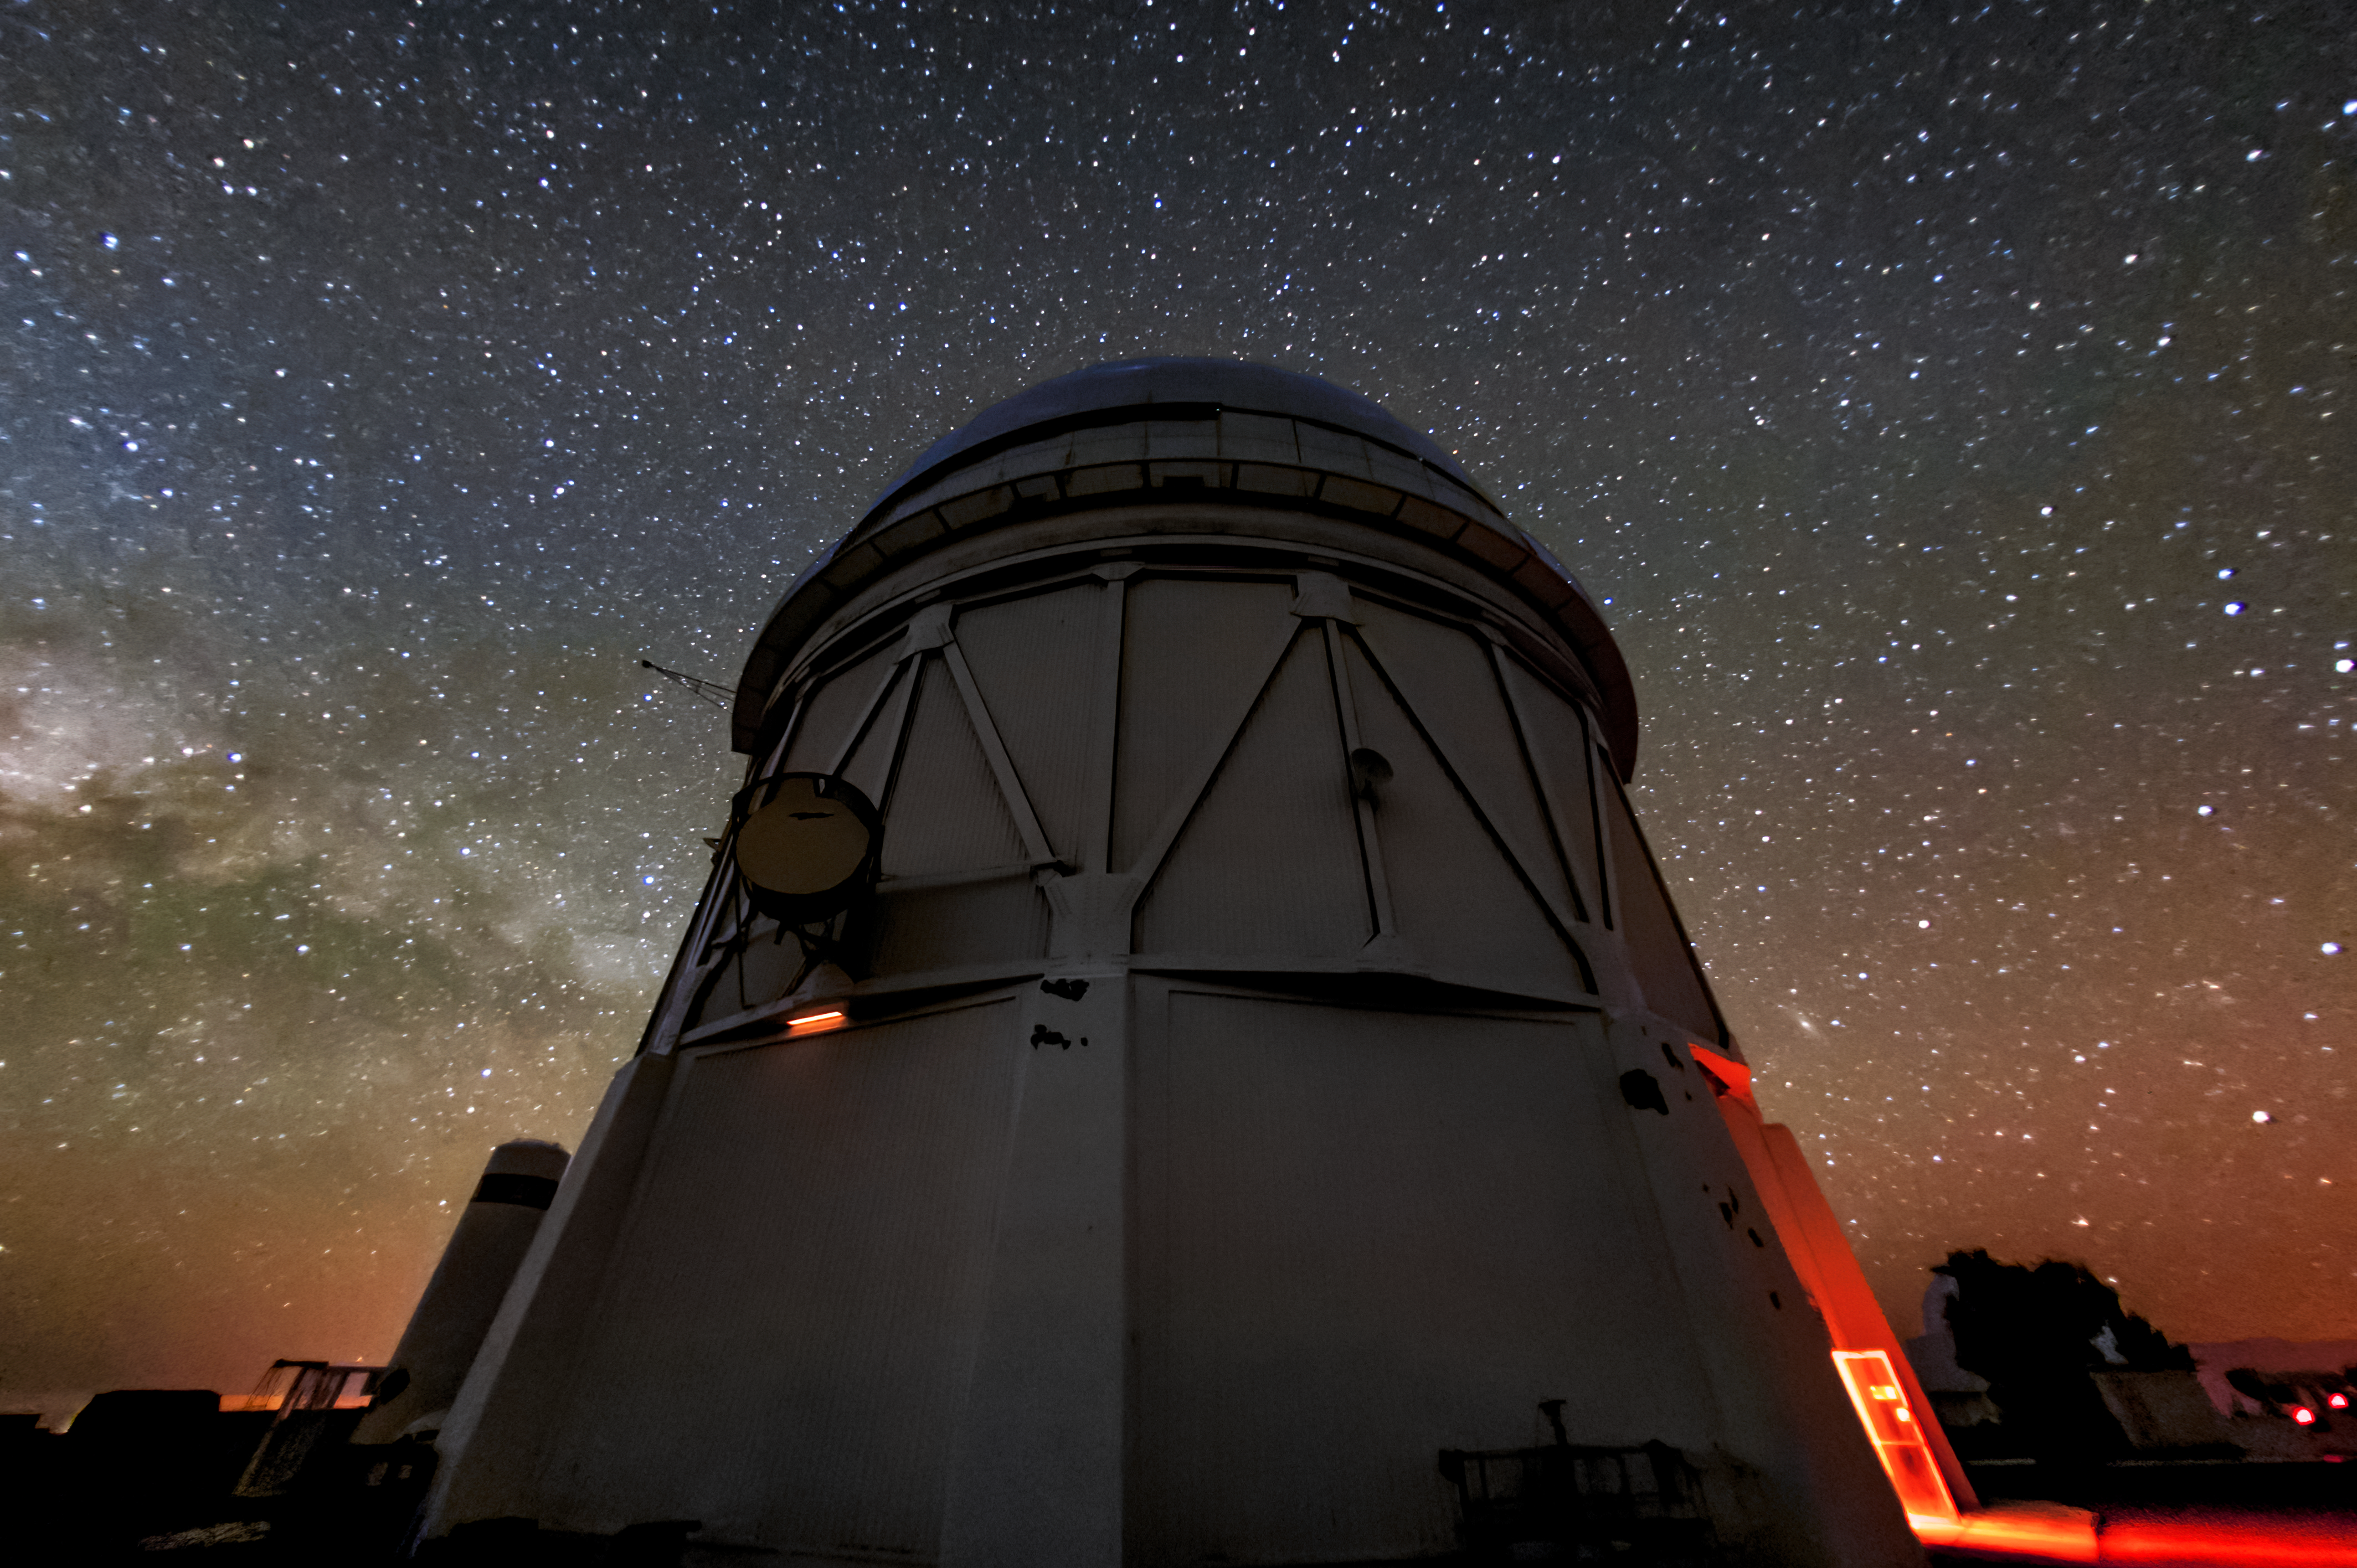

Víctor M. Blanco 4-meter Telescope at Night

This image shows the Víctor M. Blanco 4-meter Telescope at Cerro Tololo Inter-American Observatory, along with the Milky Way in the background and even some airglow.

Credit: NOIRLab/AURA/NSF